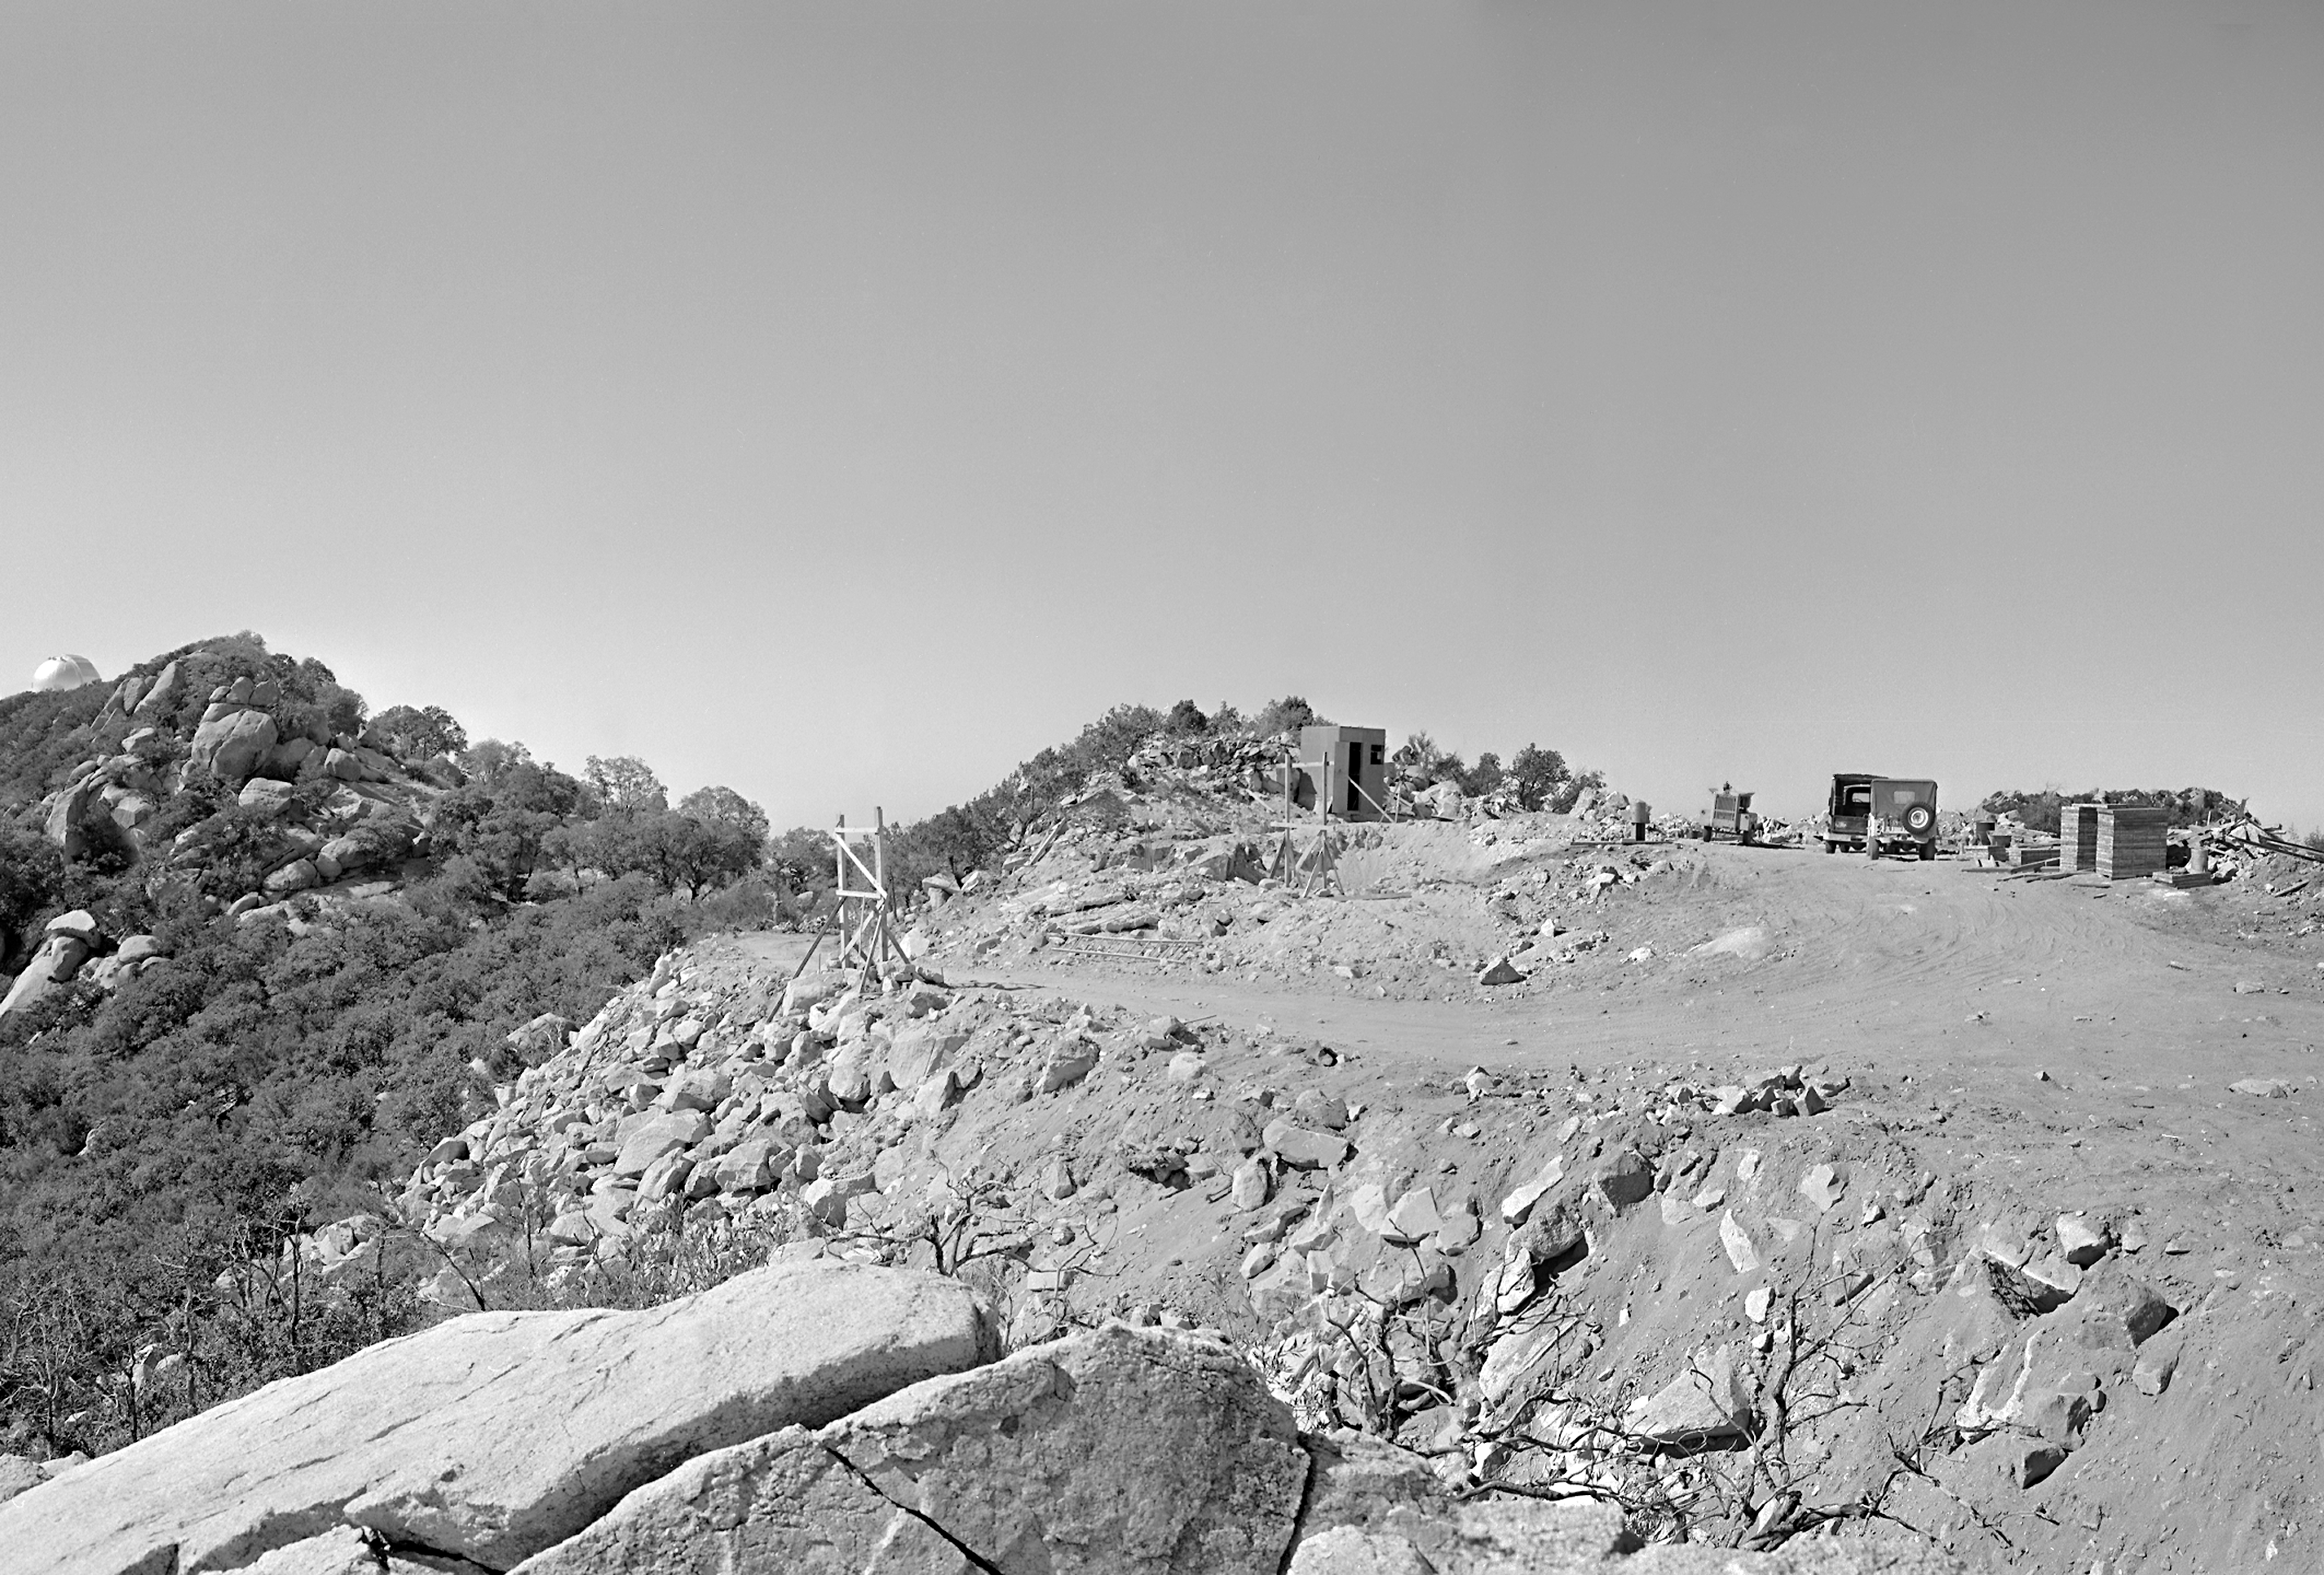

KPNO 2.1-meter under construction

The site of the 84 inch (now 2.1m) telescope on Kitt Peak, early in construction (about 1960).

Credit: NOIRLab/NSF/AURA